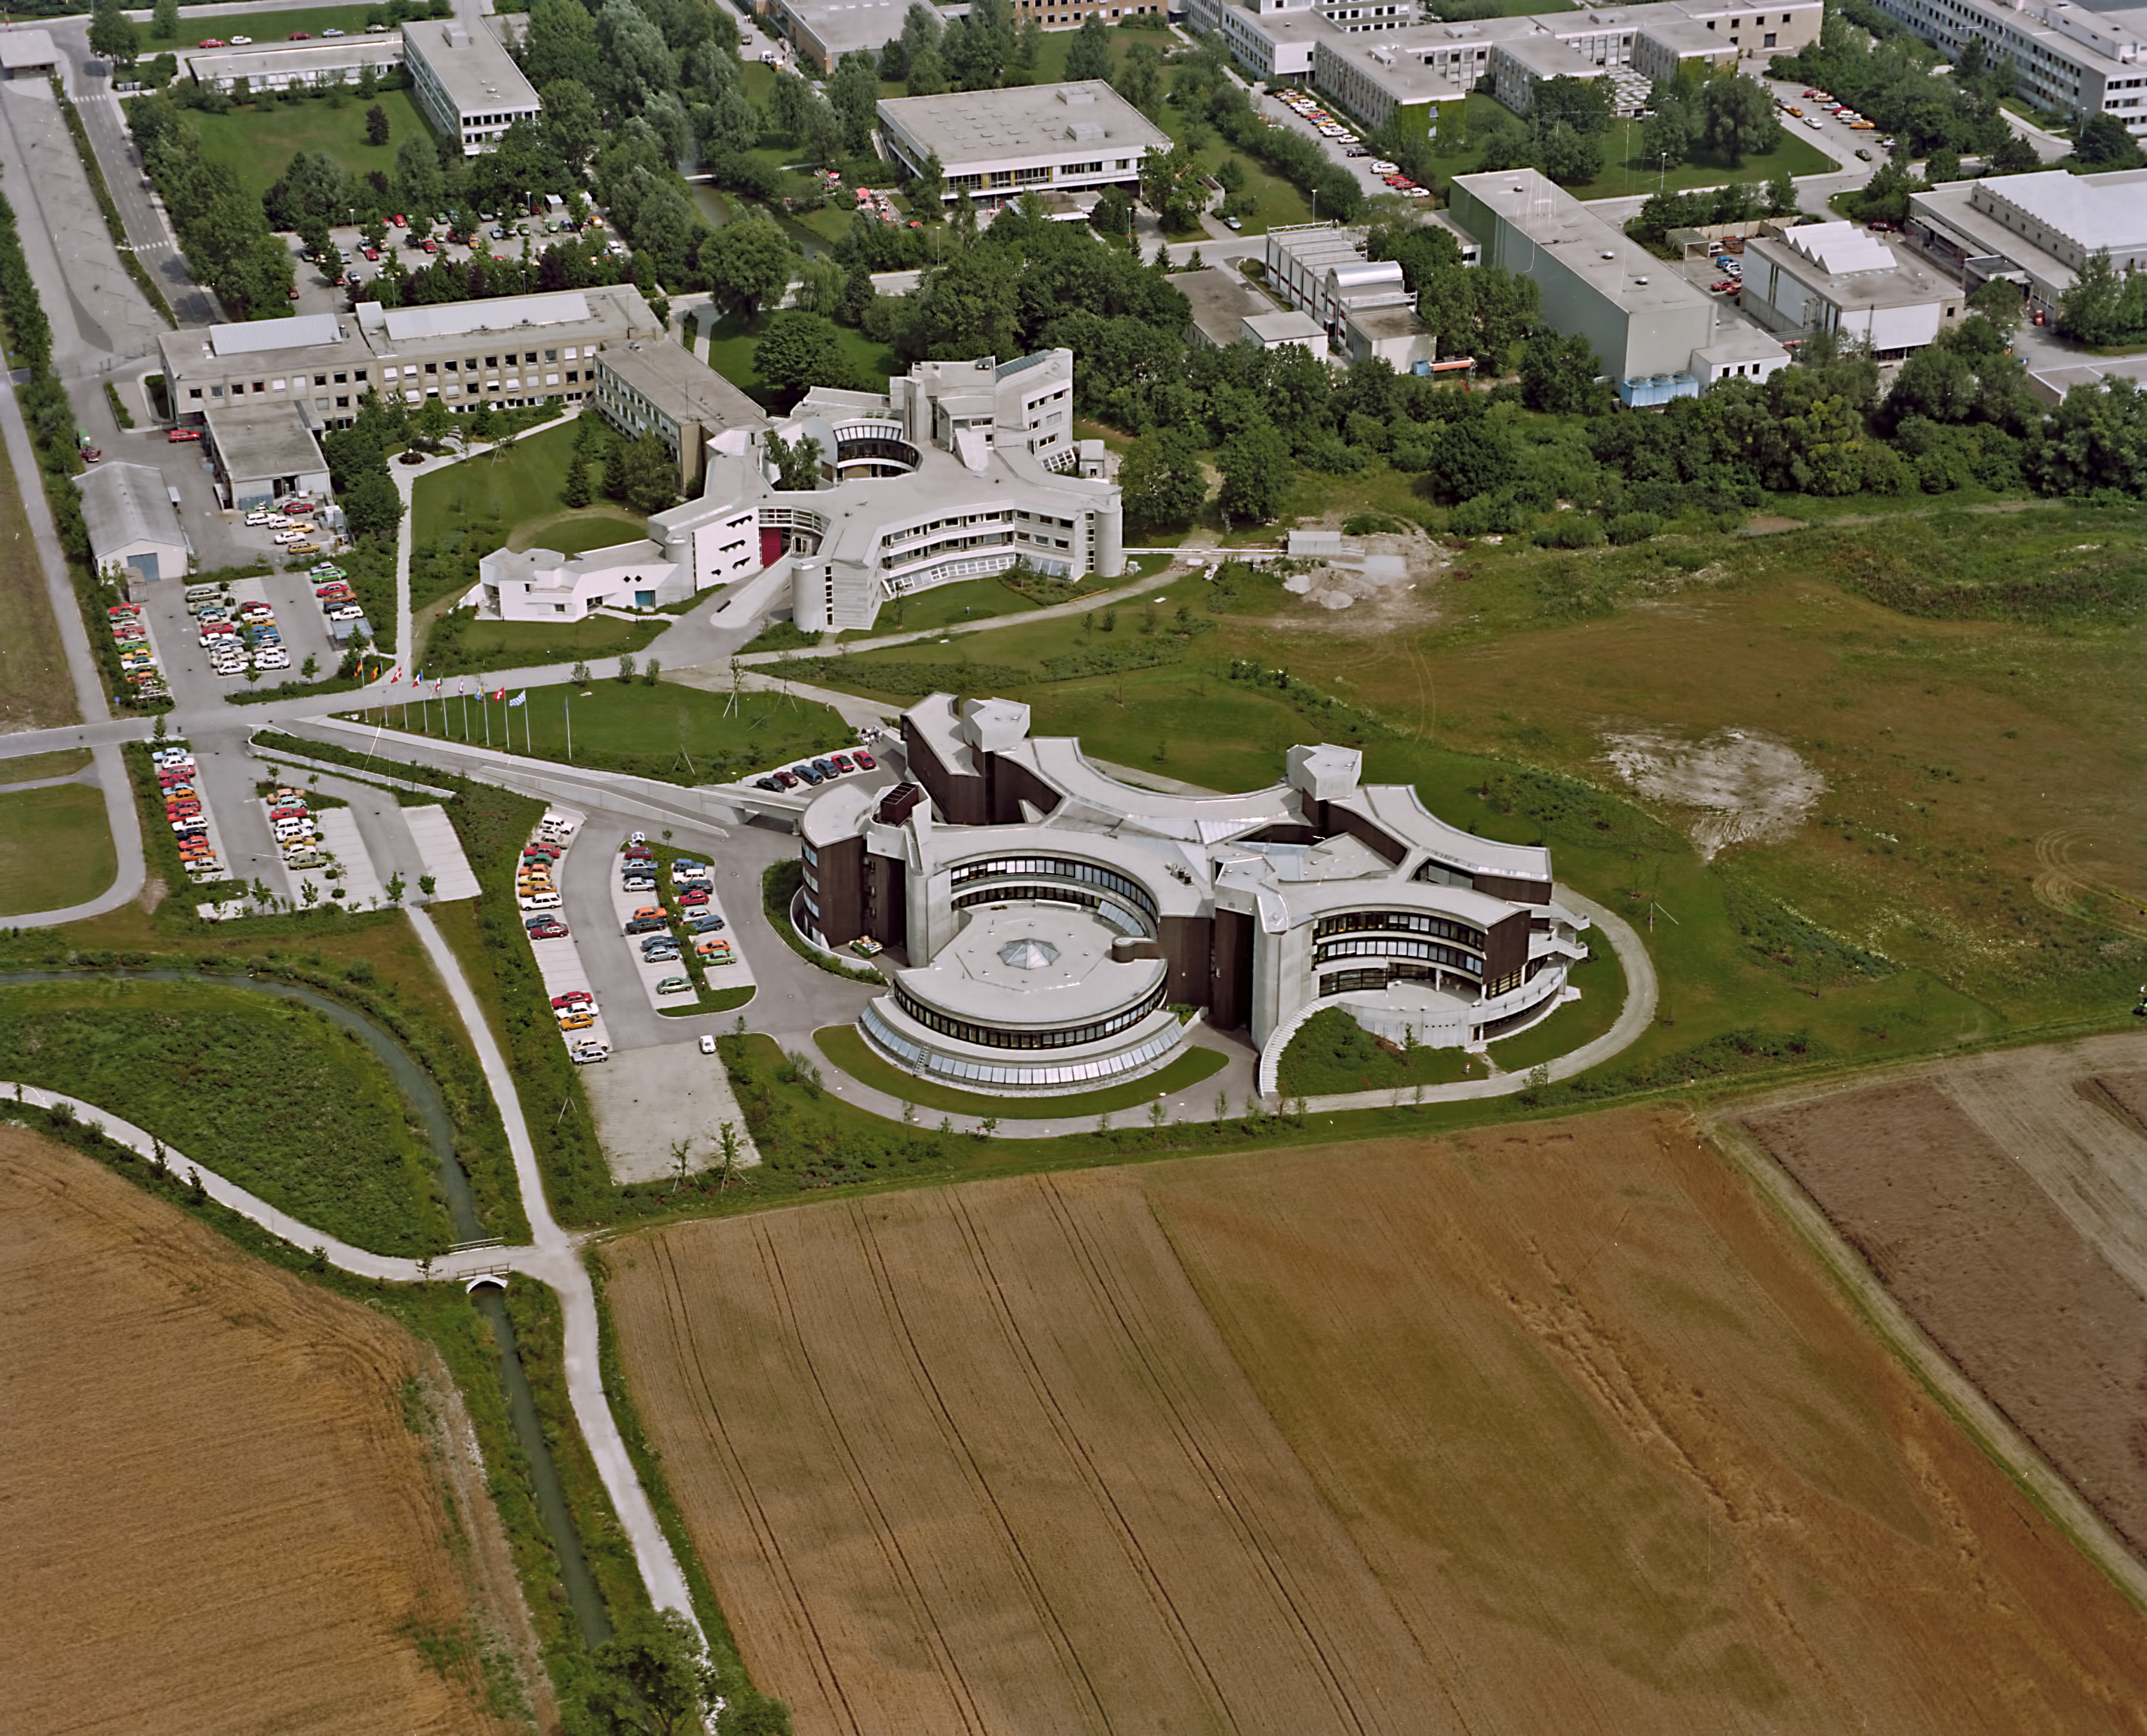

ESO HQ from the air in the 1980s

A view looking down on ESO's HQ from the air.

Credit: ESO